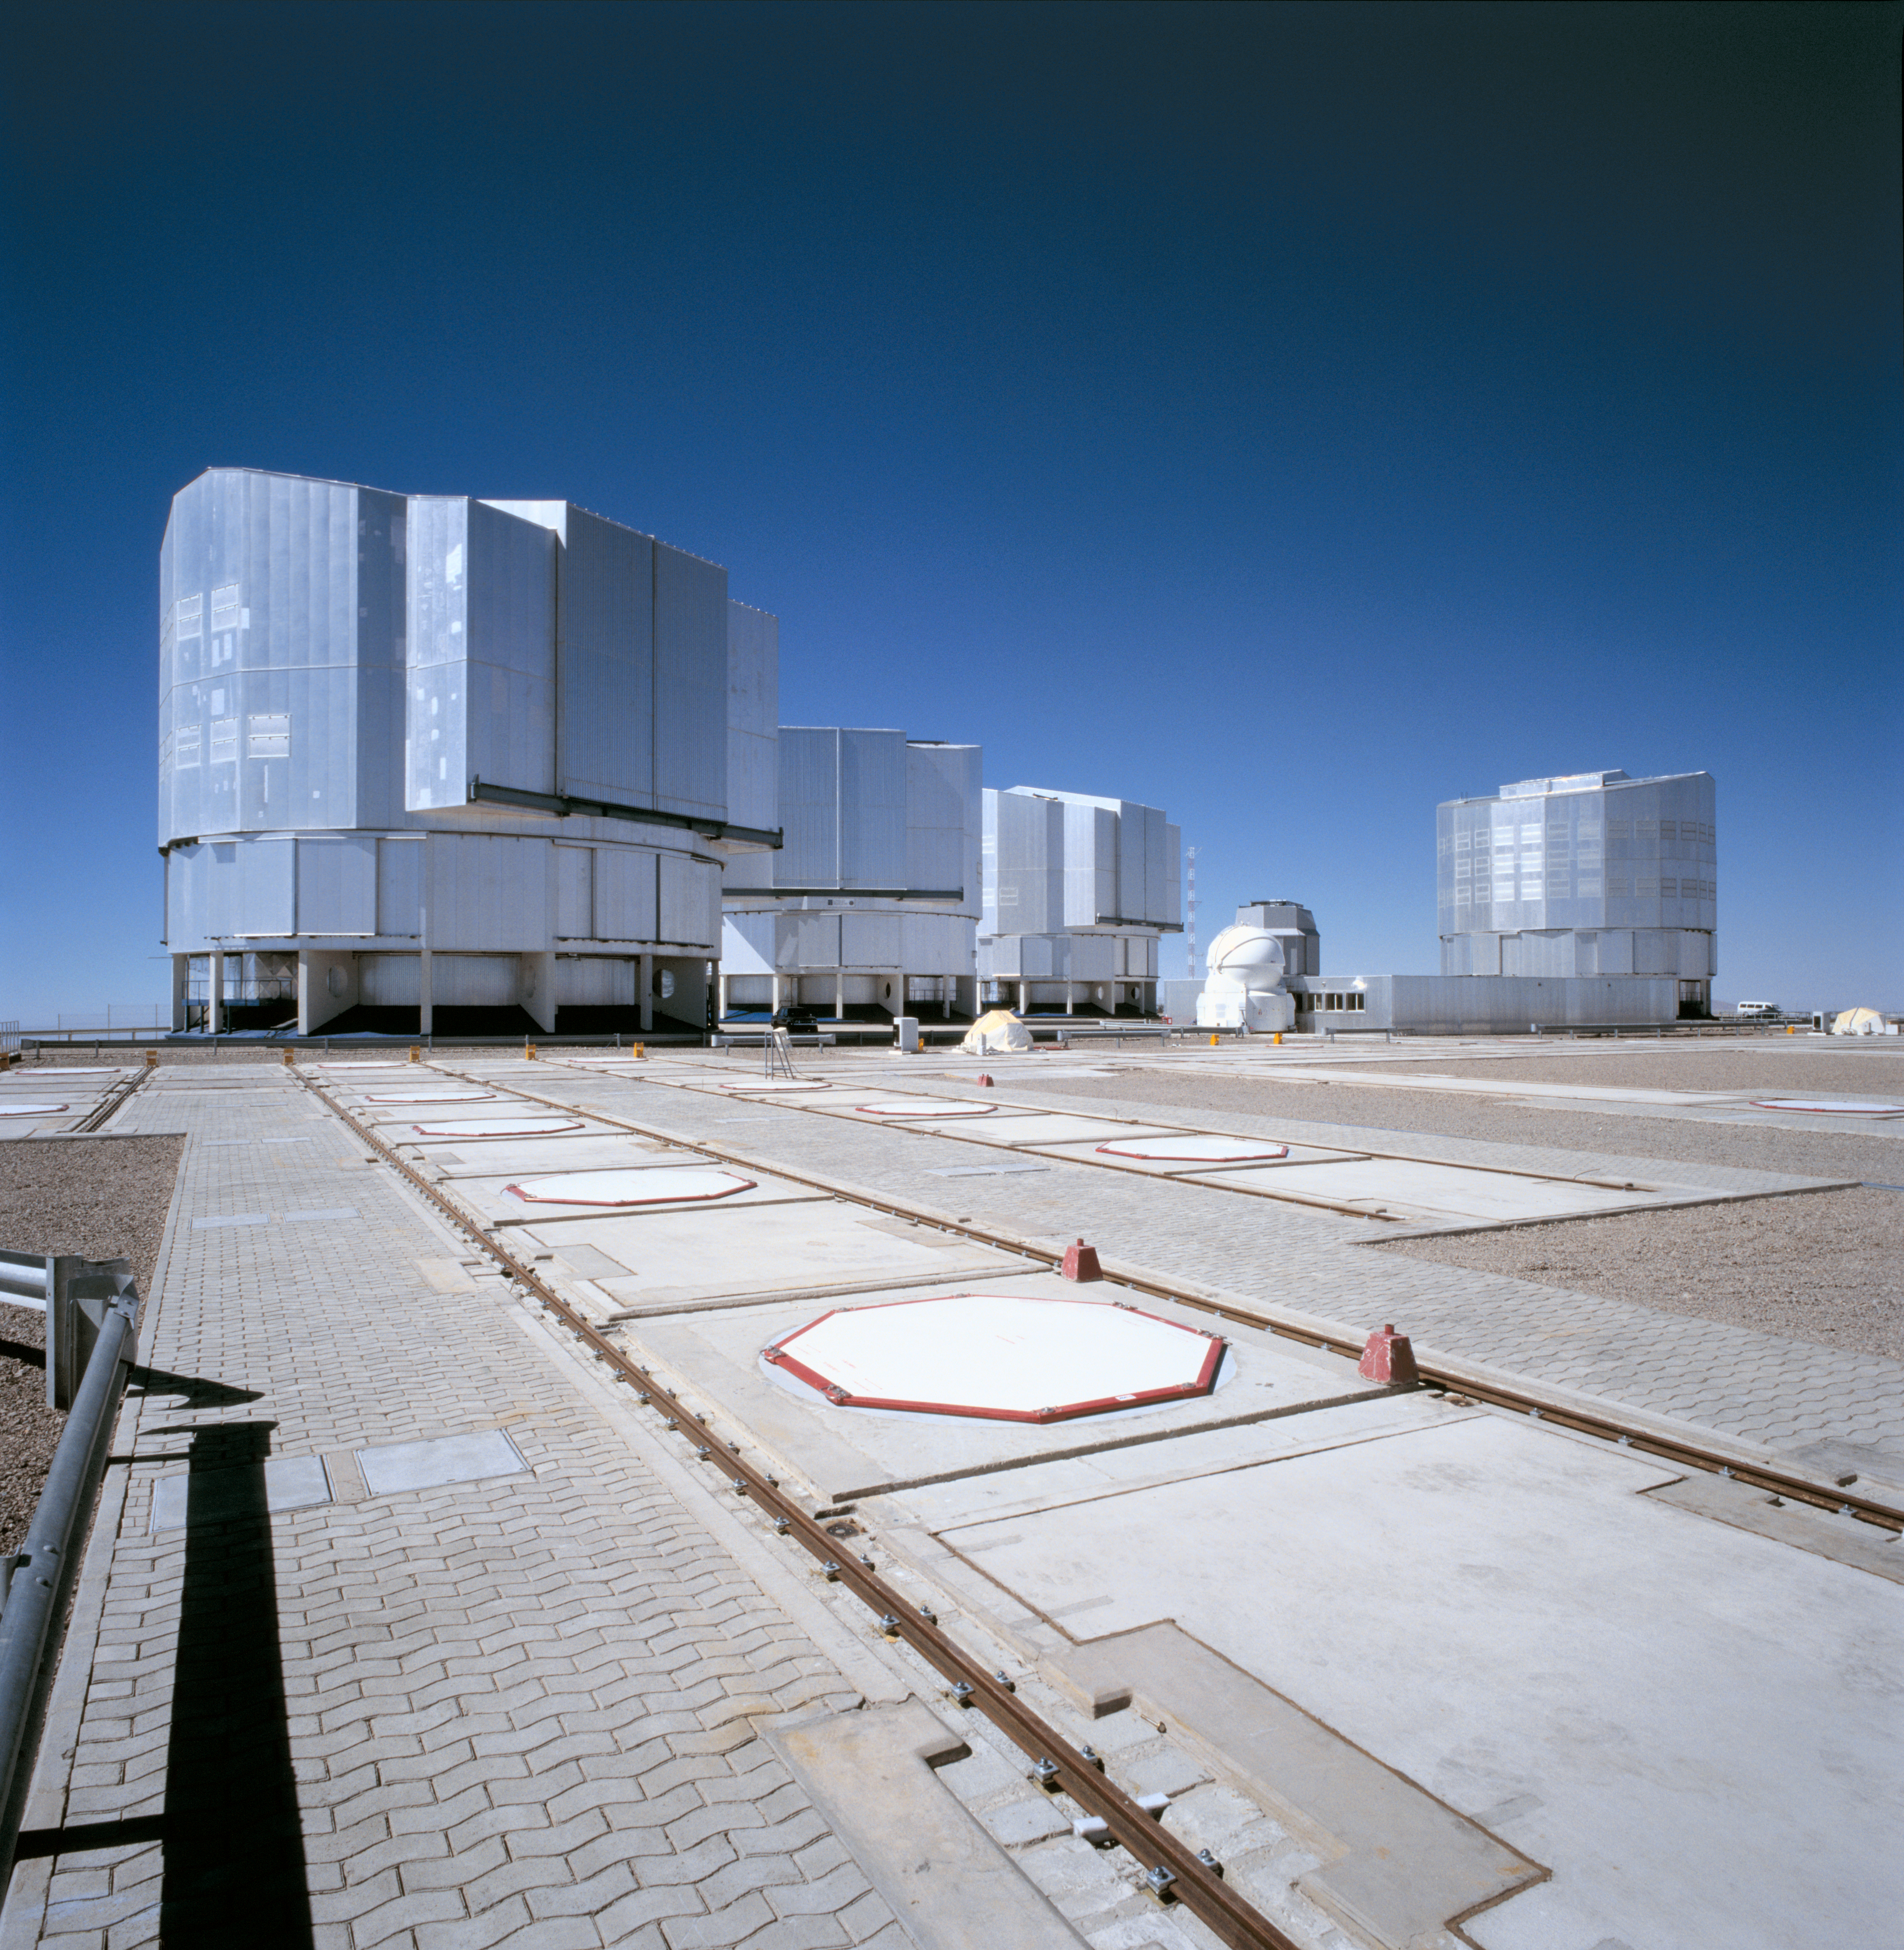

Very Large Telescope

This photograph shows the Platform at Paranal Observatory. We can see the four VLT Unit Telescopes and one Auxiliary Telescope. The photograph was obtained in December 2004.

Credit: ESO